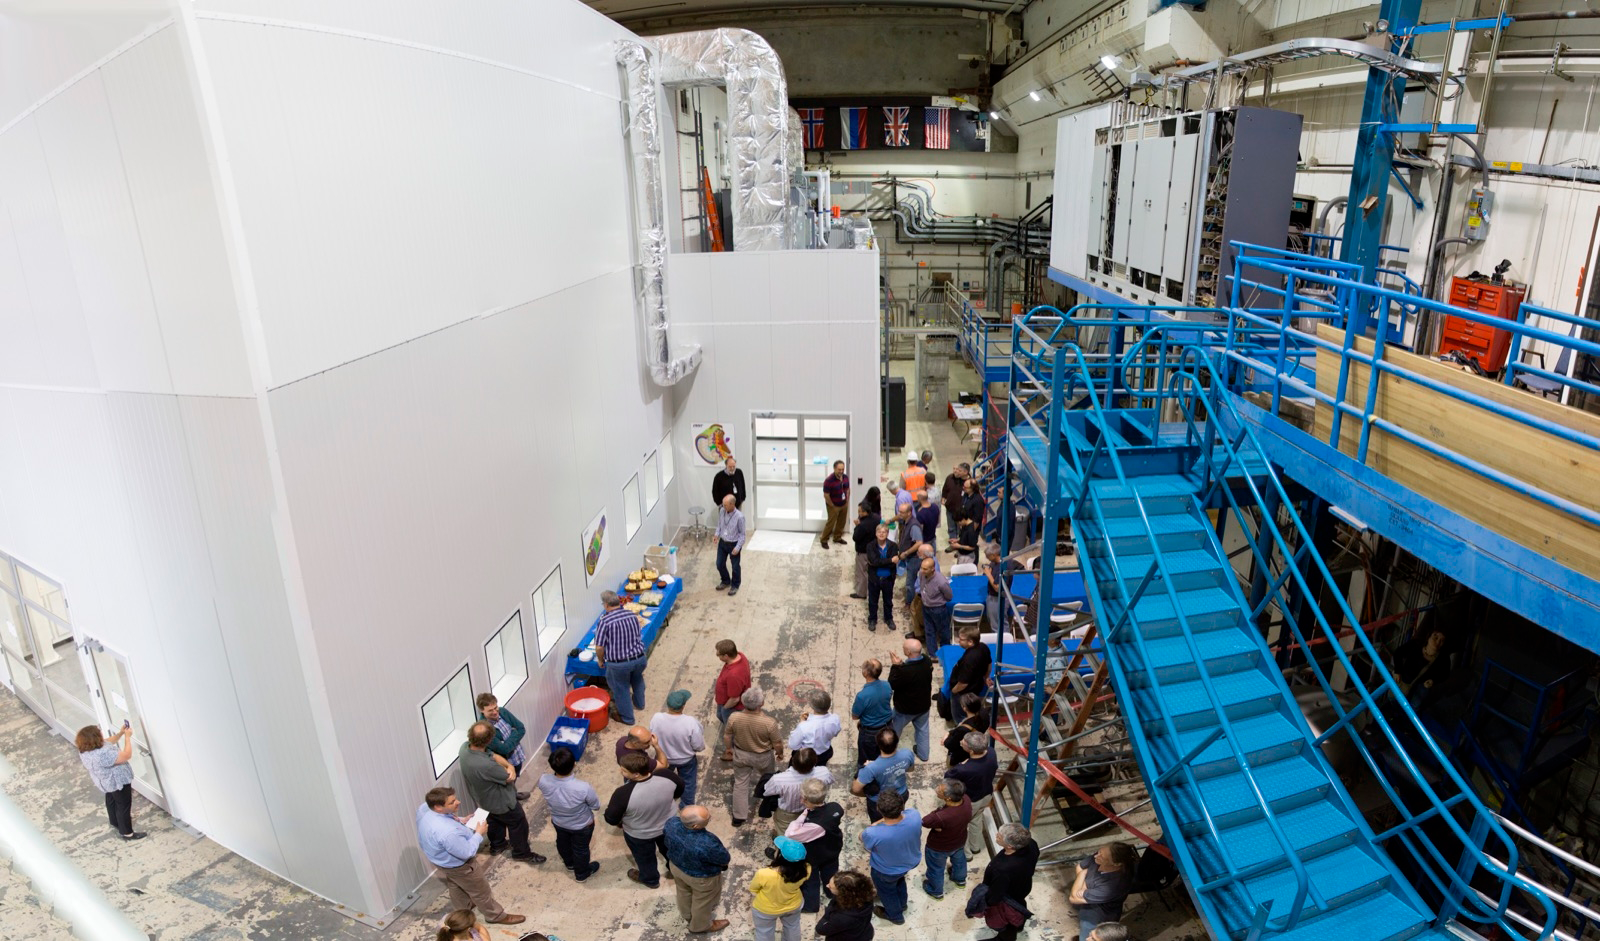

Construction of LSST Clean Room Completed

SLAC scientists and engineers celebrate the completion of a new clean room, where the lab will assemble and test the LSST camera.

Credit: SLAC National Accelerator Laboratory